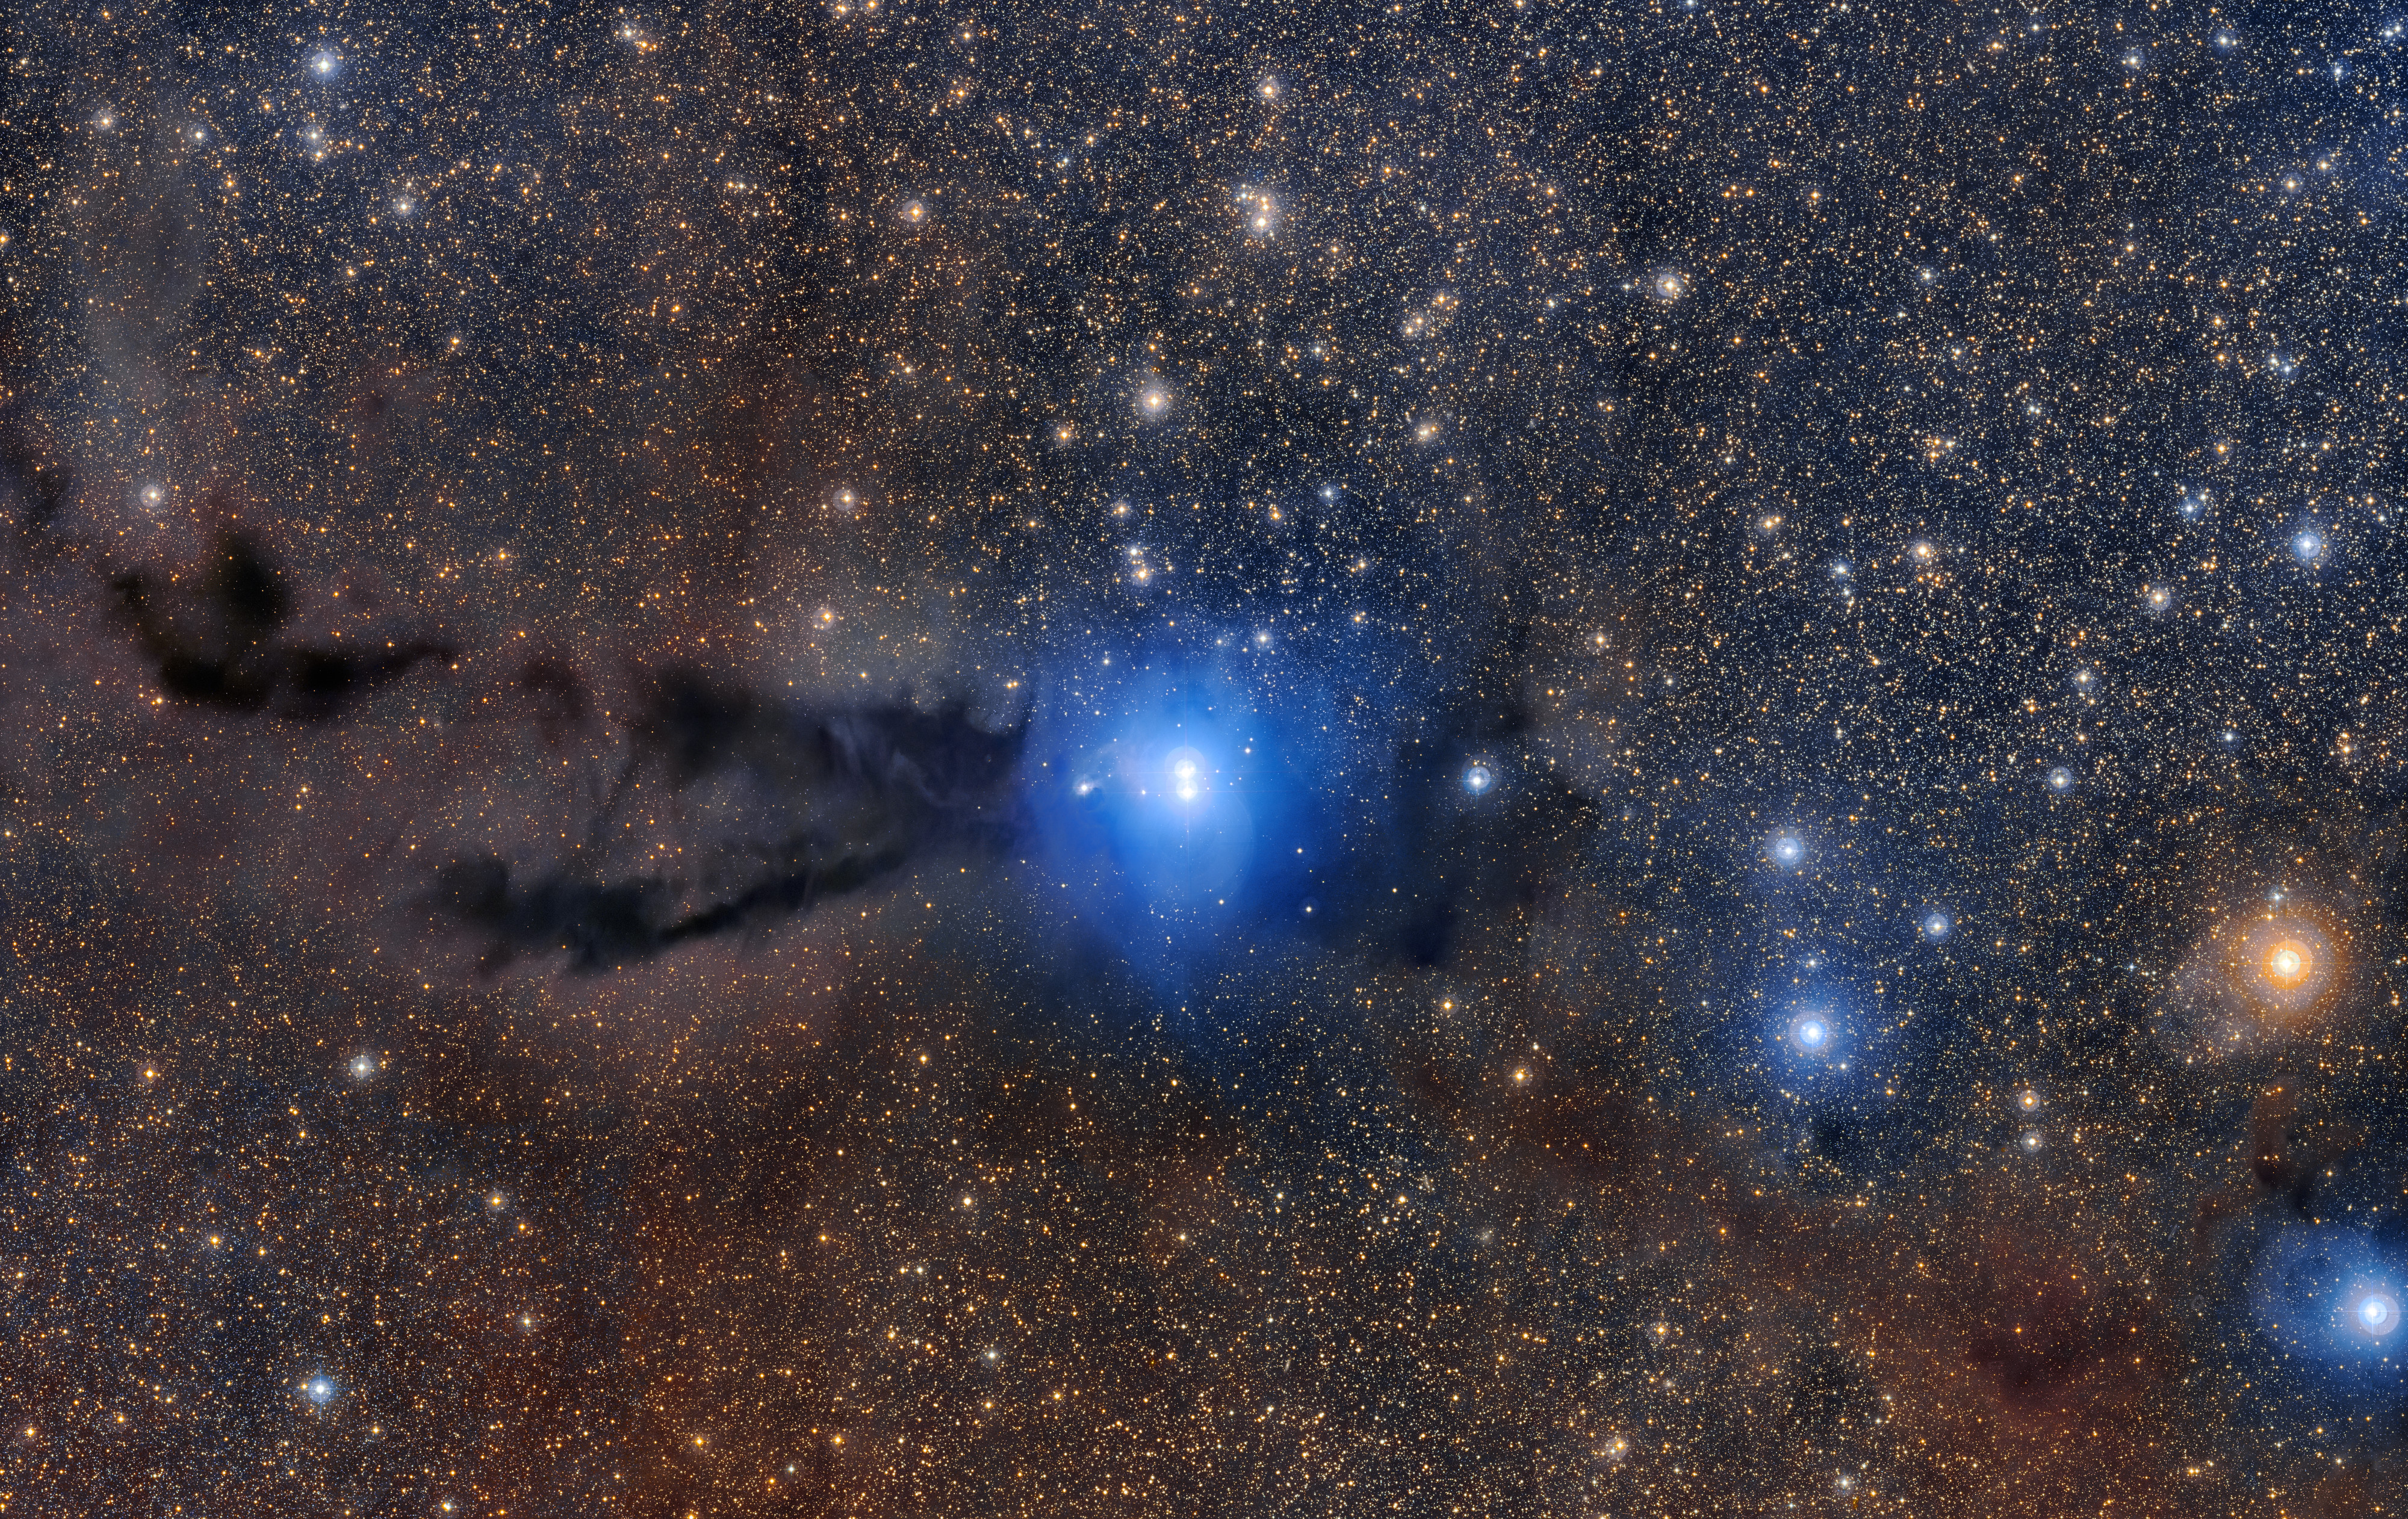

Star formation region Lupus 3

A dark cloud of cosmic dust snakes across this spectacular wide field image, illuminated by the brilliant light of new stars. This dense cloud is a star-forming region called Lupus 3, where dazzlingly hot stars are born from collapsing masses of gas and dust. This image was created from images taken using the VLT Survey Telescope and the MPG/ESO 2.2-metre telescope and is the most detailed image taken so far of this region.

Credit: ESO/R. Colombari